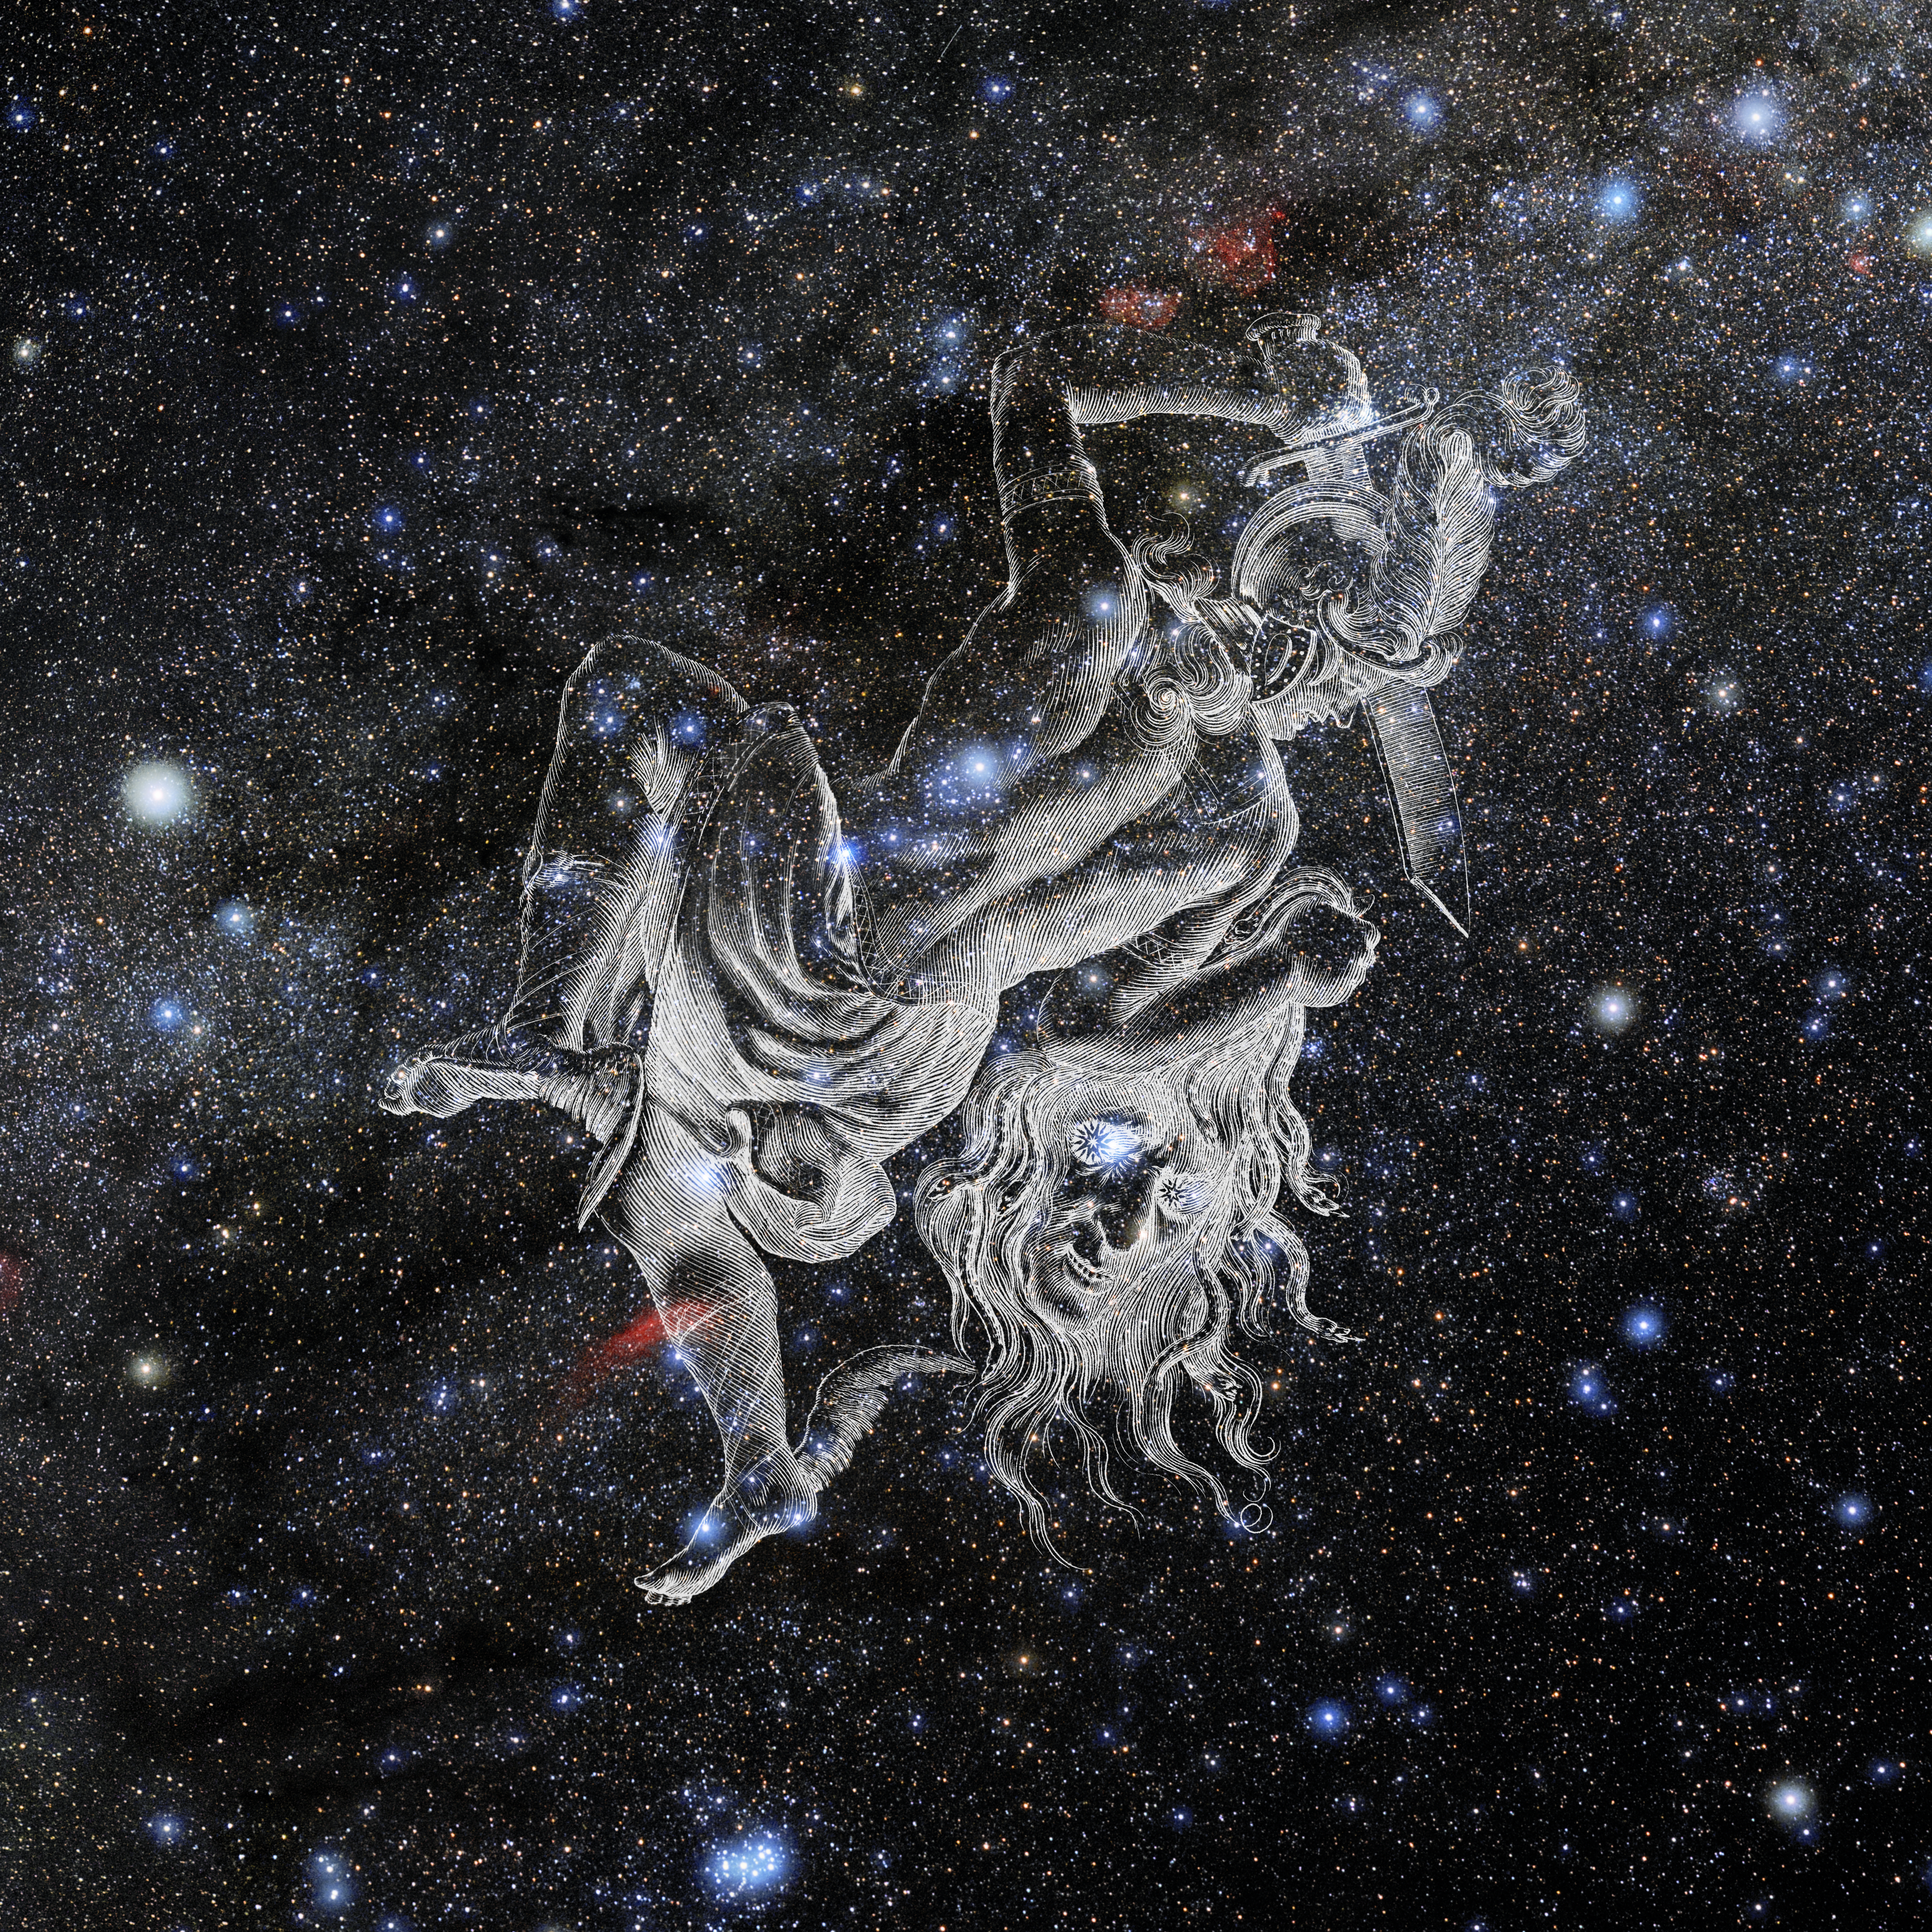

Perseus with Hevelius Drawing

Photo of the constellation Perseus from NOIRLab's 88 Constellations project showing Johannes Hevelius drawing of the constellation in Uranographia, his celestial catalogue in 1690.
Here is the version with the constellation 'stick figure' and here the unannotated version.

Credit: E. Slawik/NOIRLab/NSF/AURA/M. Zamani/J. Hevelius/NASA Universe of Learning/USNO/STScI